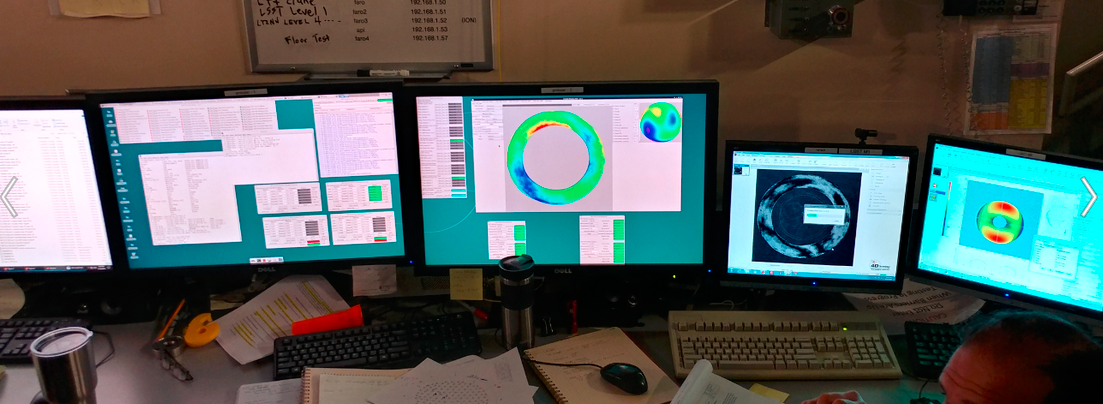

M1M3 Optical Testing

Optical testing of the M1M3 system began at the Richard F. Caris Mirror Lab on January 14. This first campaign of testing will continue until January 25. Measurements have just begun to verify the active optic support forces for the mirror surfaces, but seeing stable fringes for both M1 and M3 surfaces made for a very satisfying day.

Credit: Rubin Observatory/NSF/AURA